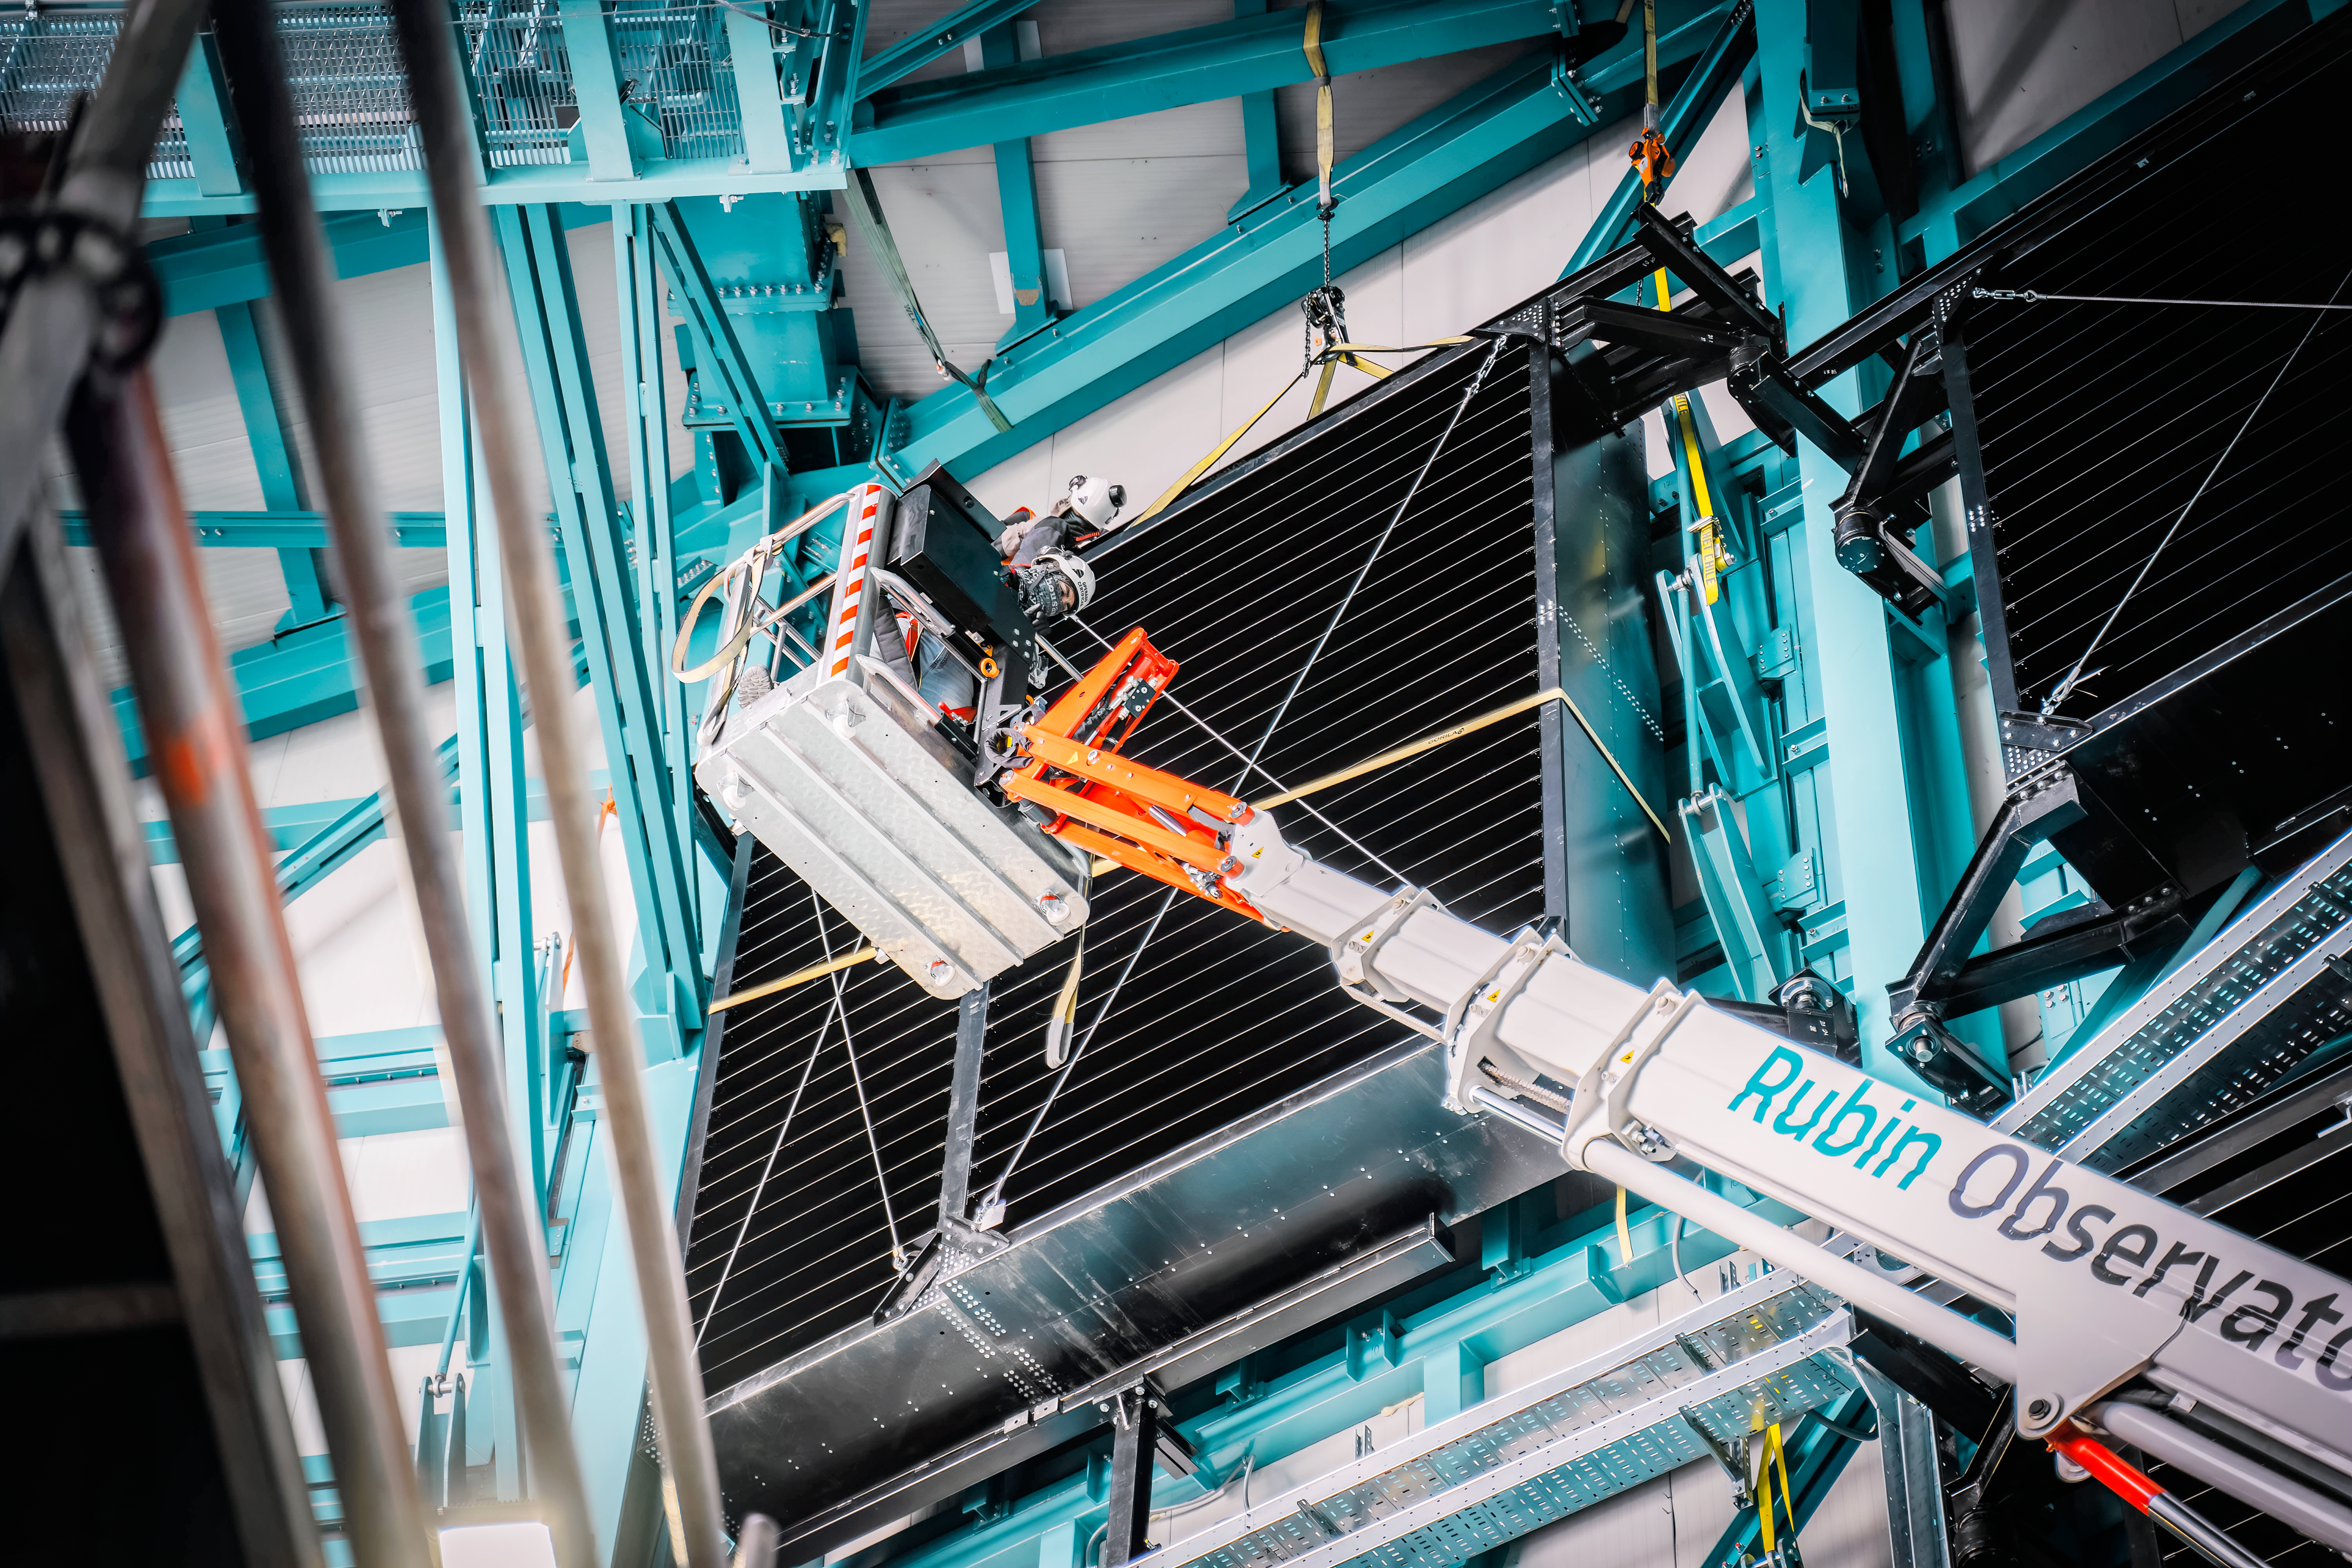

Work on the Rubin Summit

Members of the Vera C. Rubin Observatory team at work on the summit in October 2023.

Credit: RubinObs/NOIRLab/SLAC/NSF/DOE/AURA/A. Pizarro D.